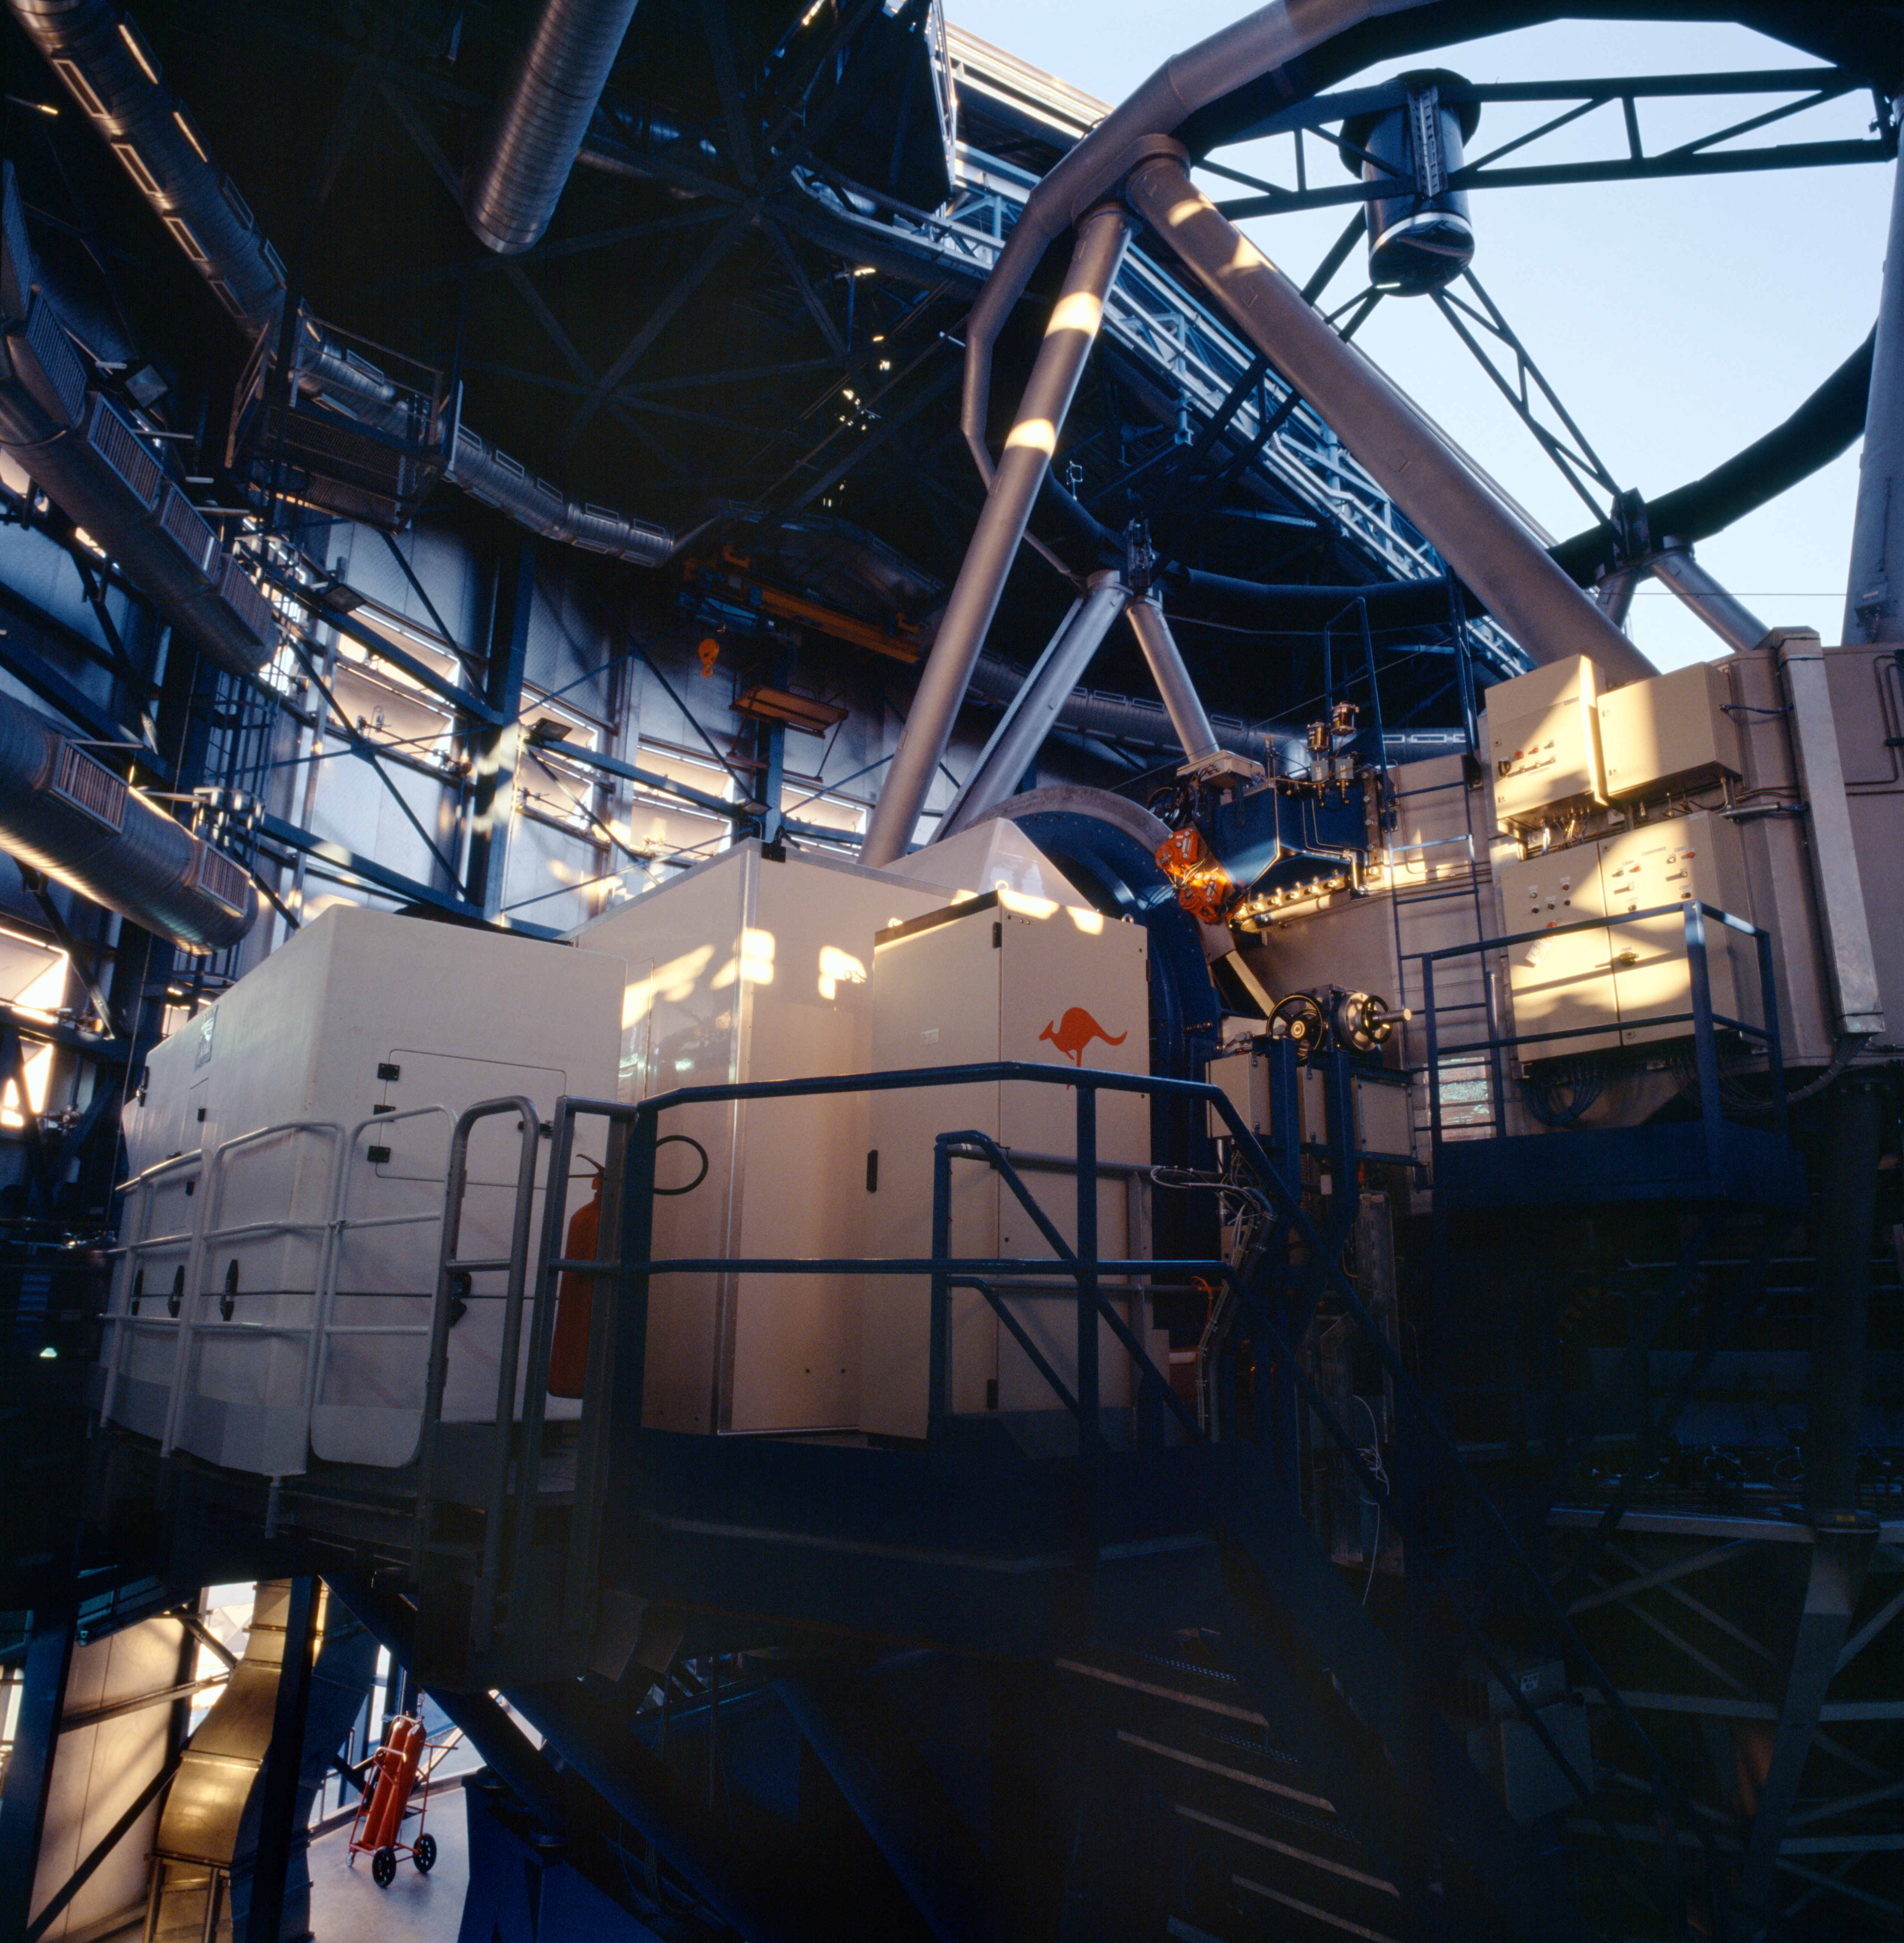

FLAMES at VLT

The FLAMES instrument, mounted at the Nasmyth A platform of Kueyen, UT2 of ESO's Very Large Telescope. FLAMES is the multi-object, intermediate and high resolution spectrograph of the VLT and can access targets over a large corrected field of view (25 arcmin diameter).

Credit: ESO/H.H.Heyer